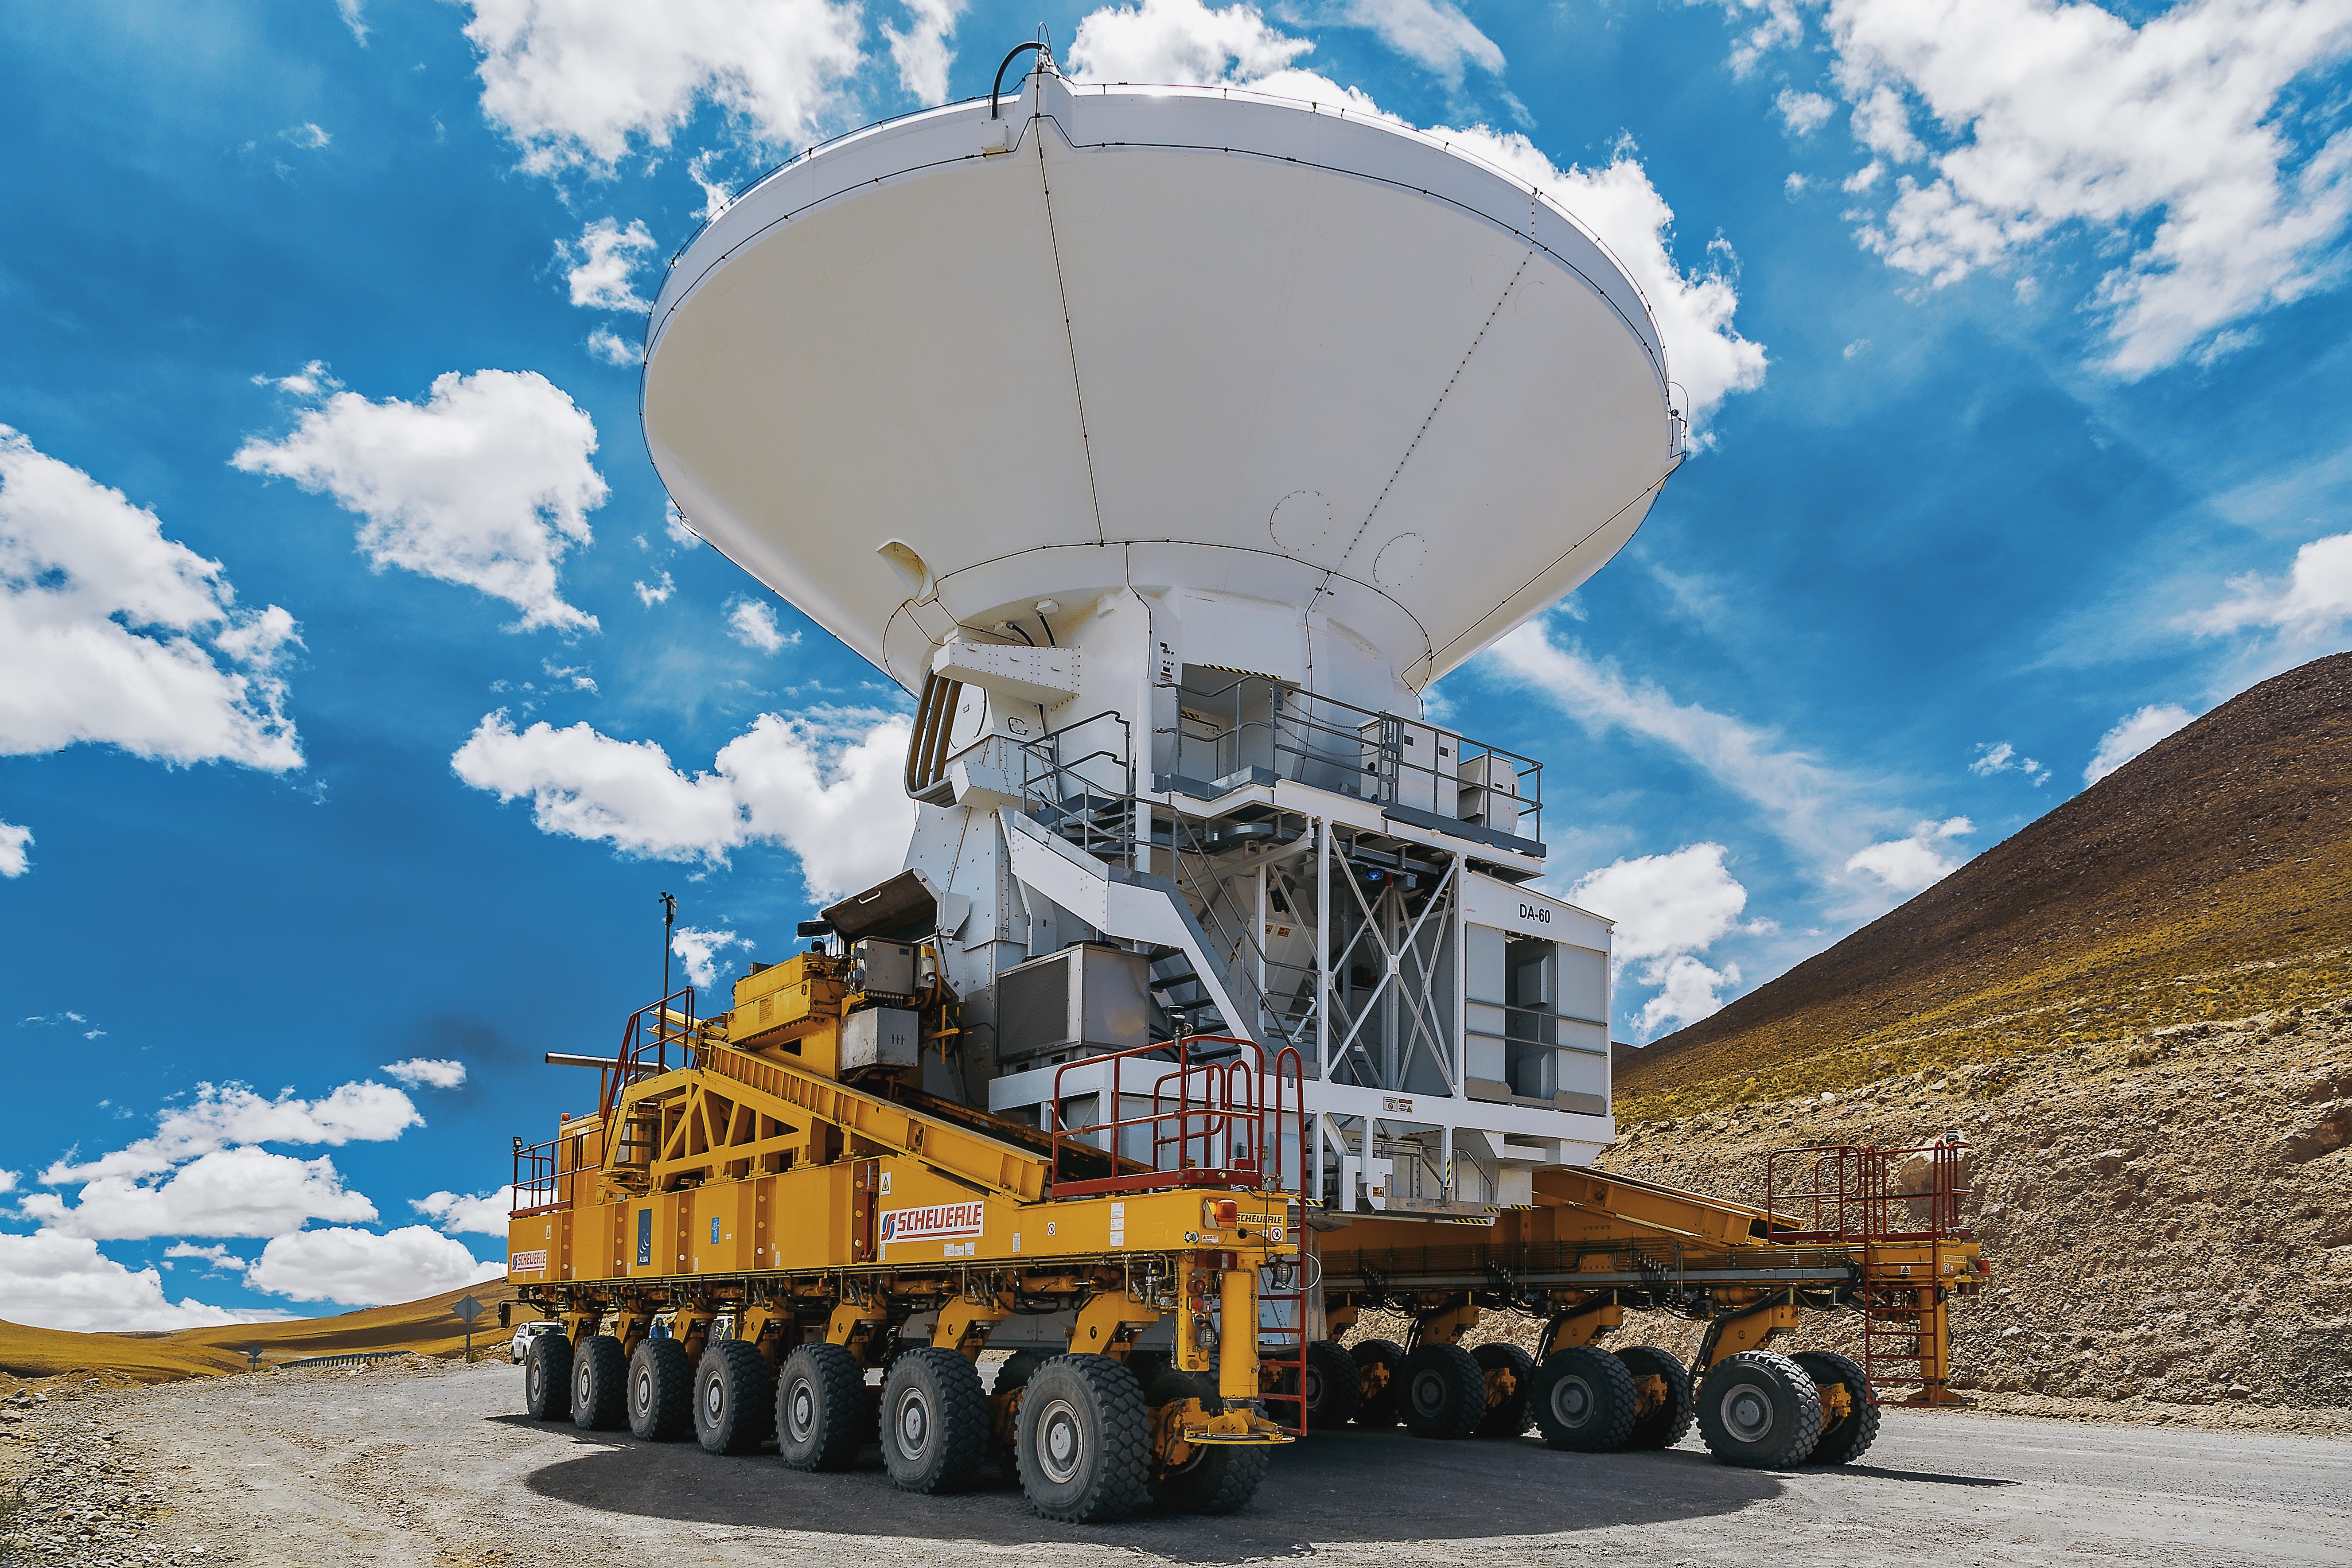

An ALMA transporter

An ALMA transporter moving one of the 12-m ALMA antennas.

Credit: A. Duro (ESO)